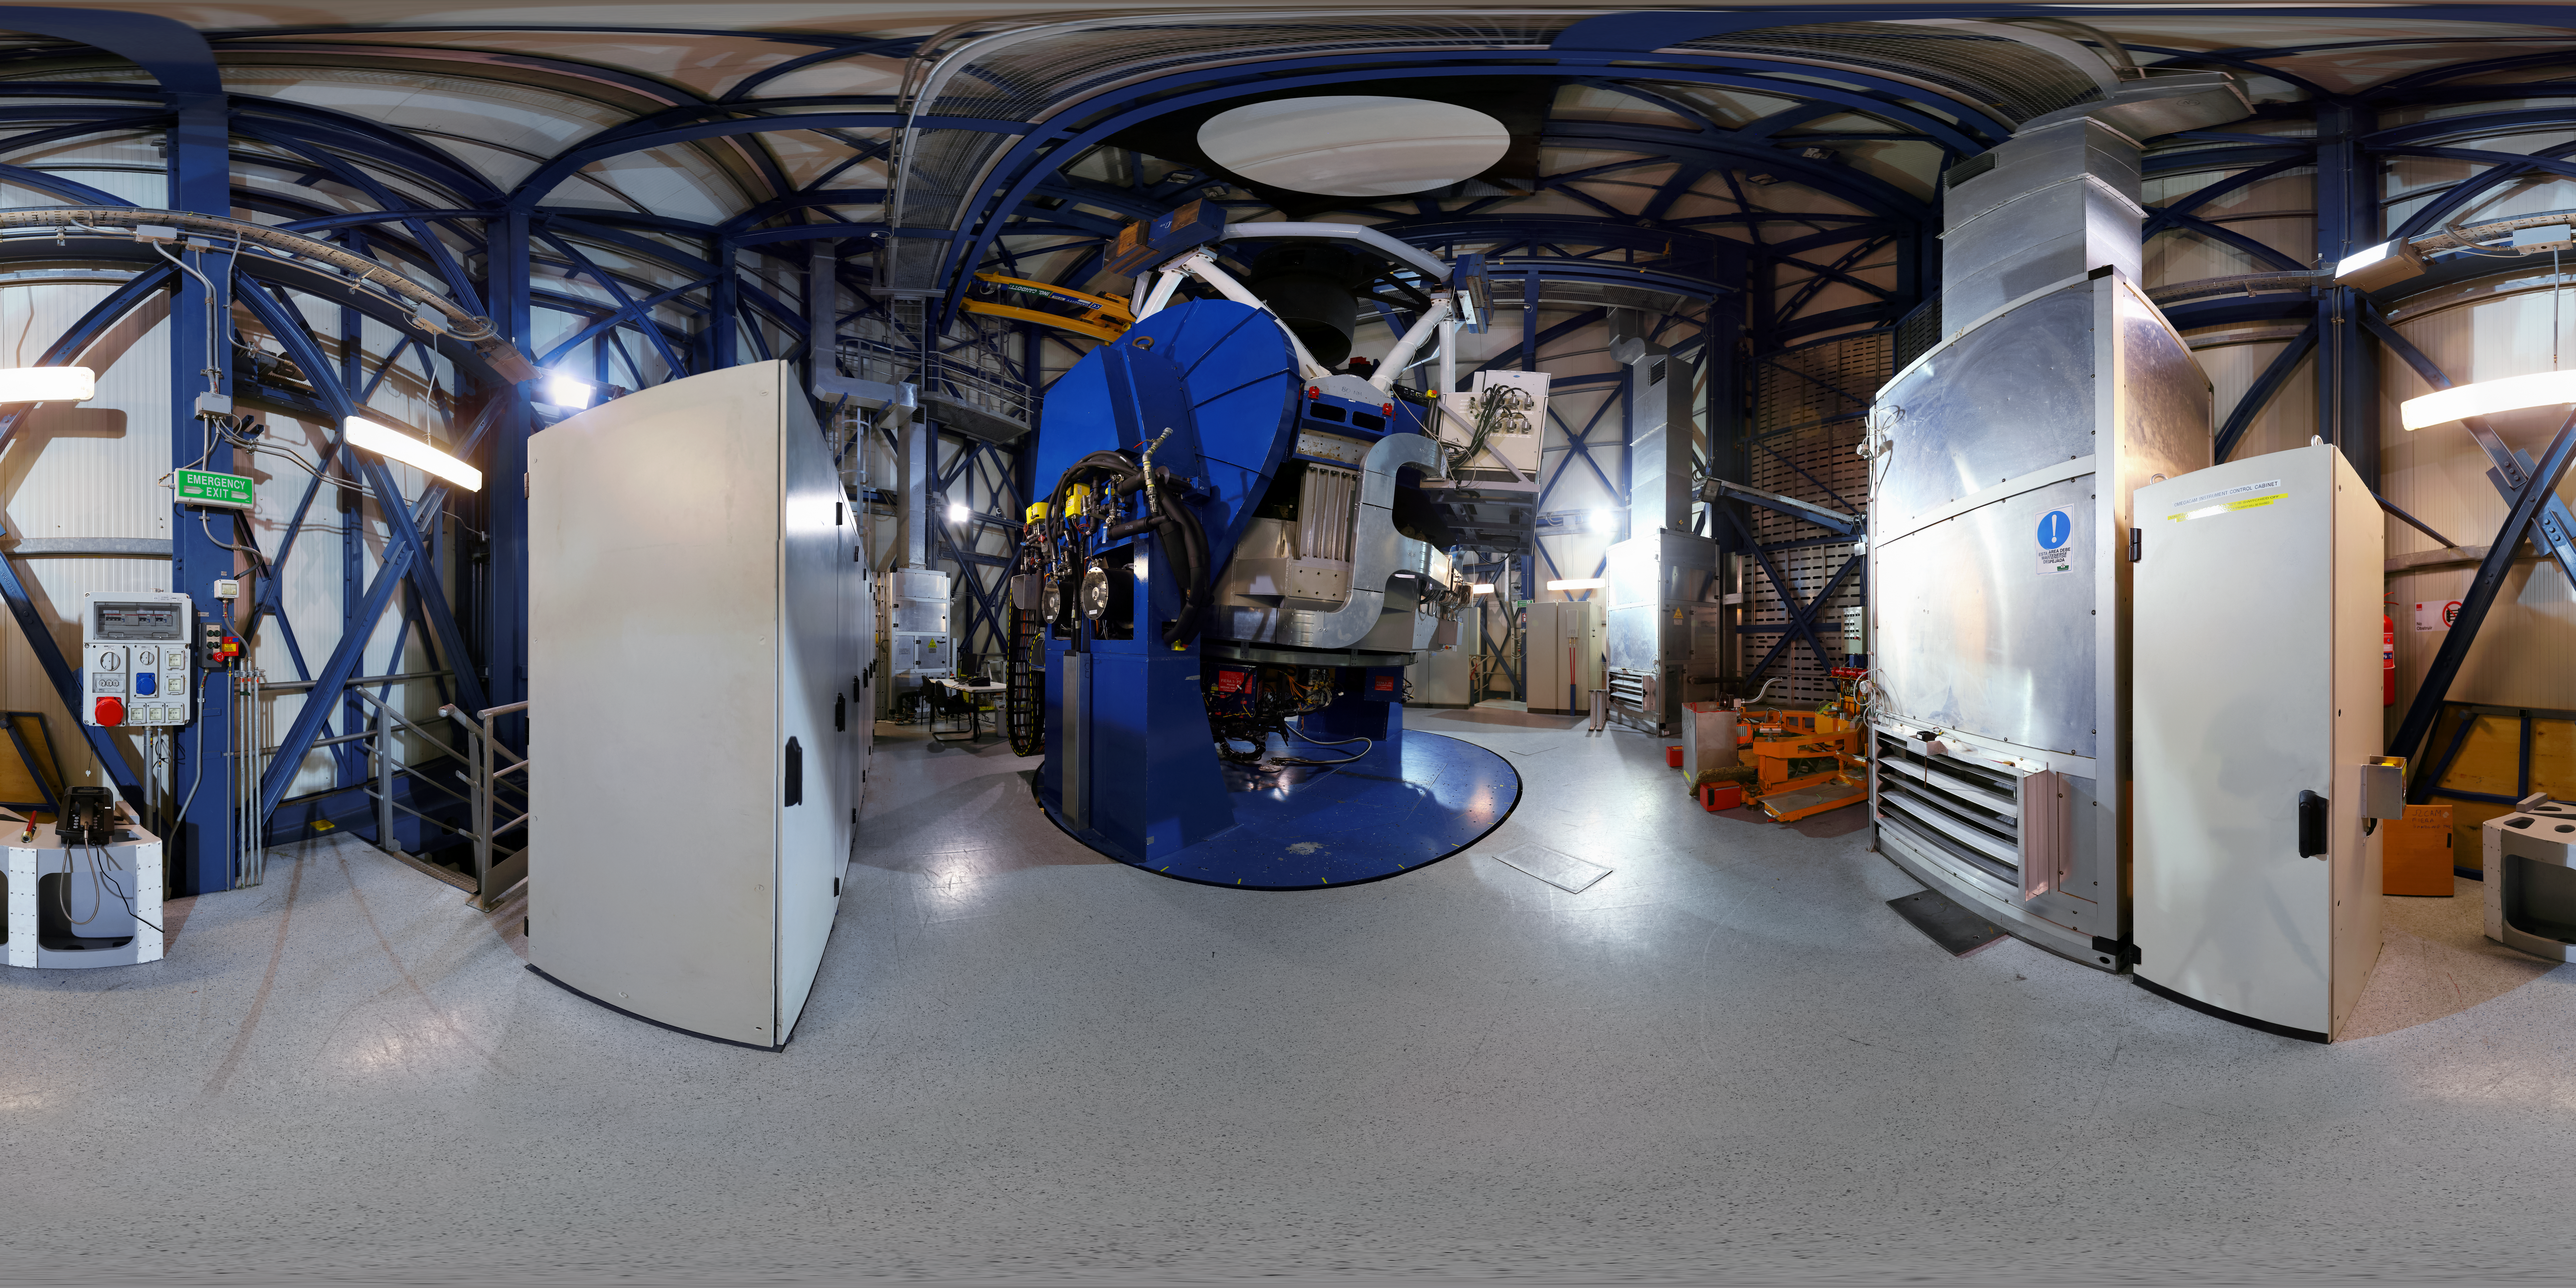

VISTA's inner workings

An inside view of VISTA ― the Visible and Infrared Survey Telescope for Astronomy. Part of ESO’s Paranal Observatory on the peak adjacent to the Very Large Telescope (VLT), VISTA shares the same exceptional observing conditions.

Credit: F. Char/ESO